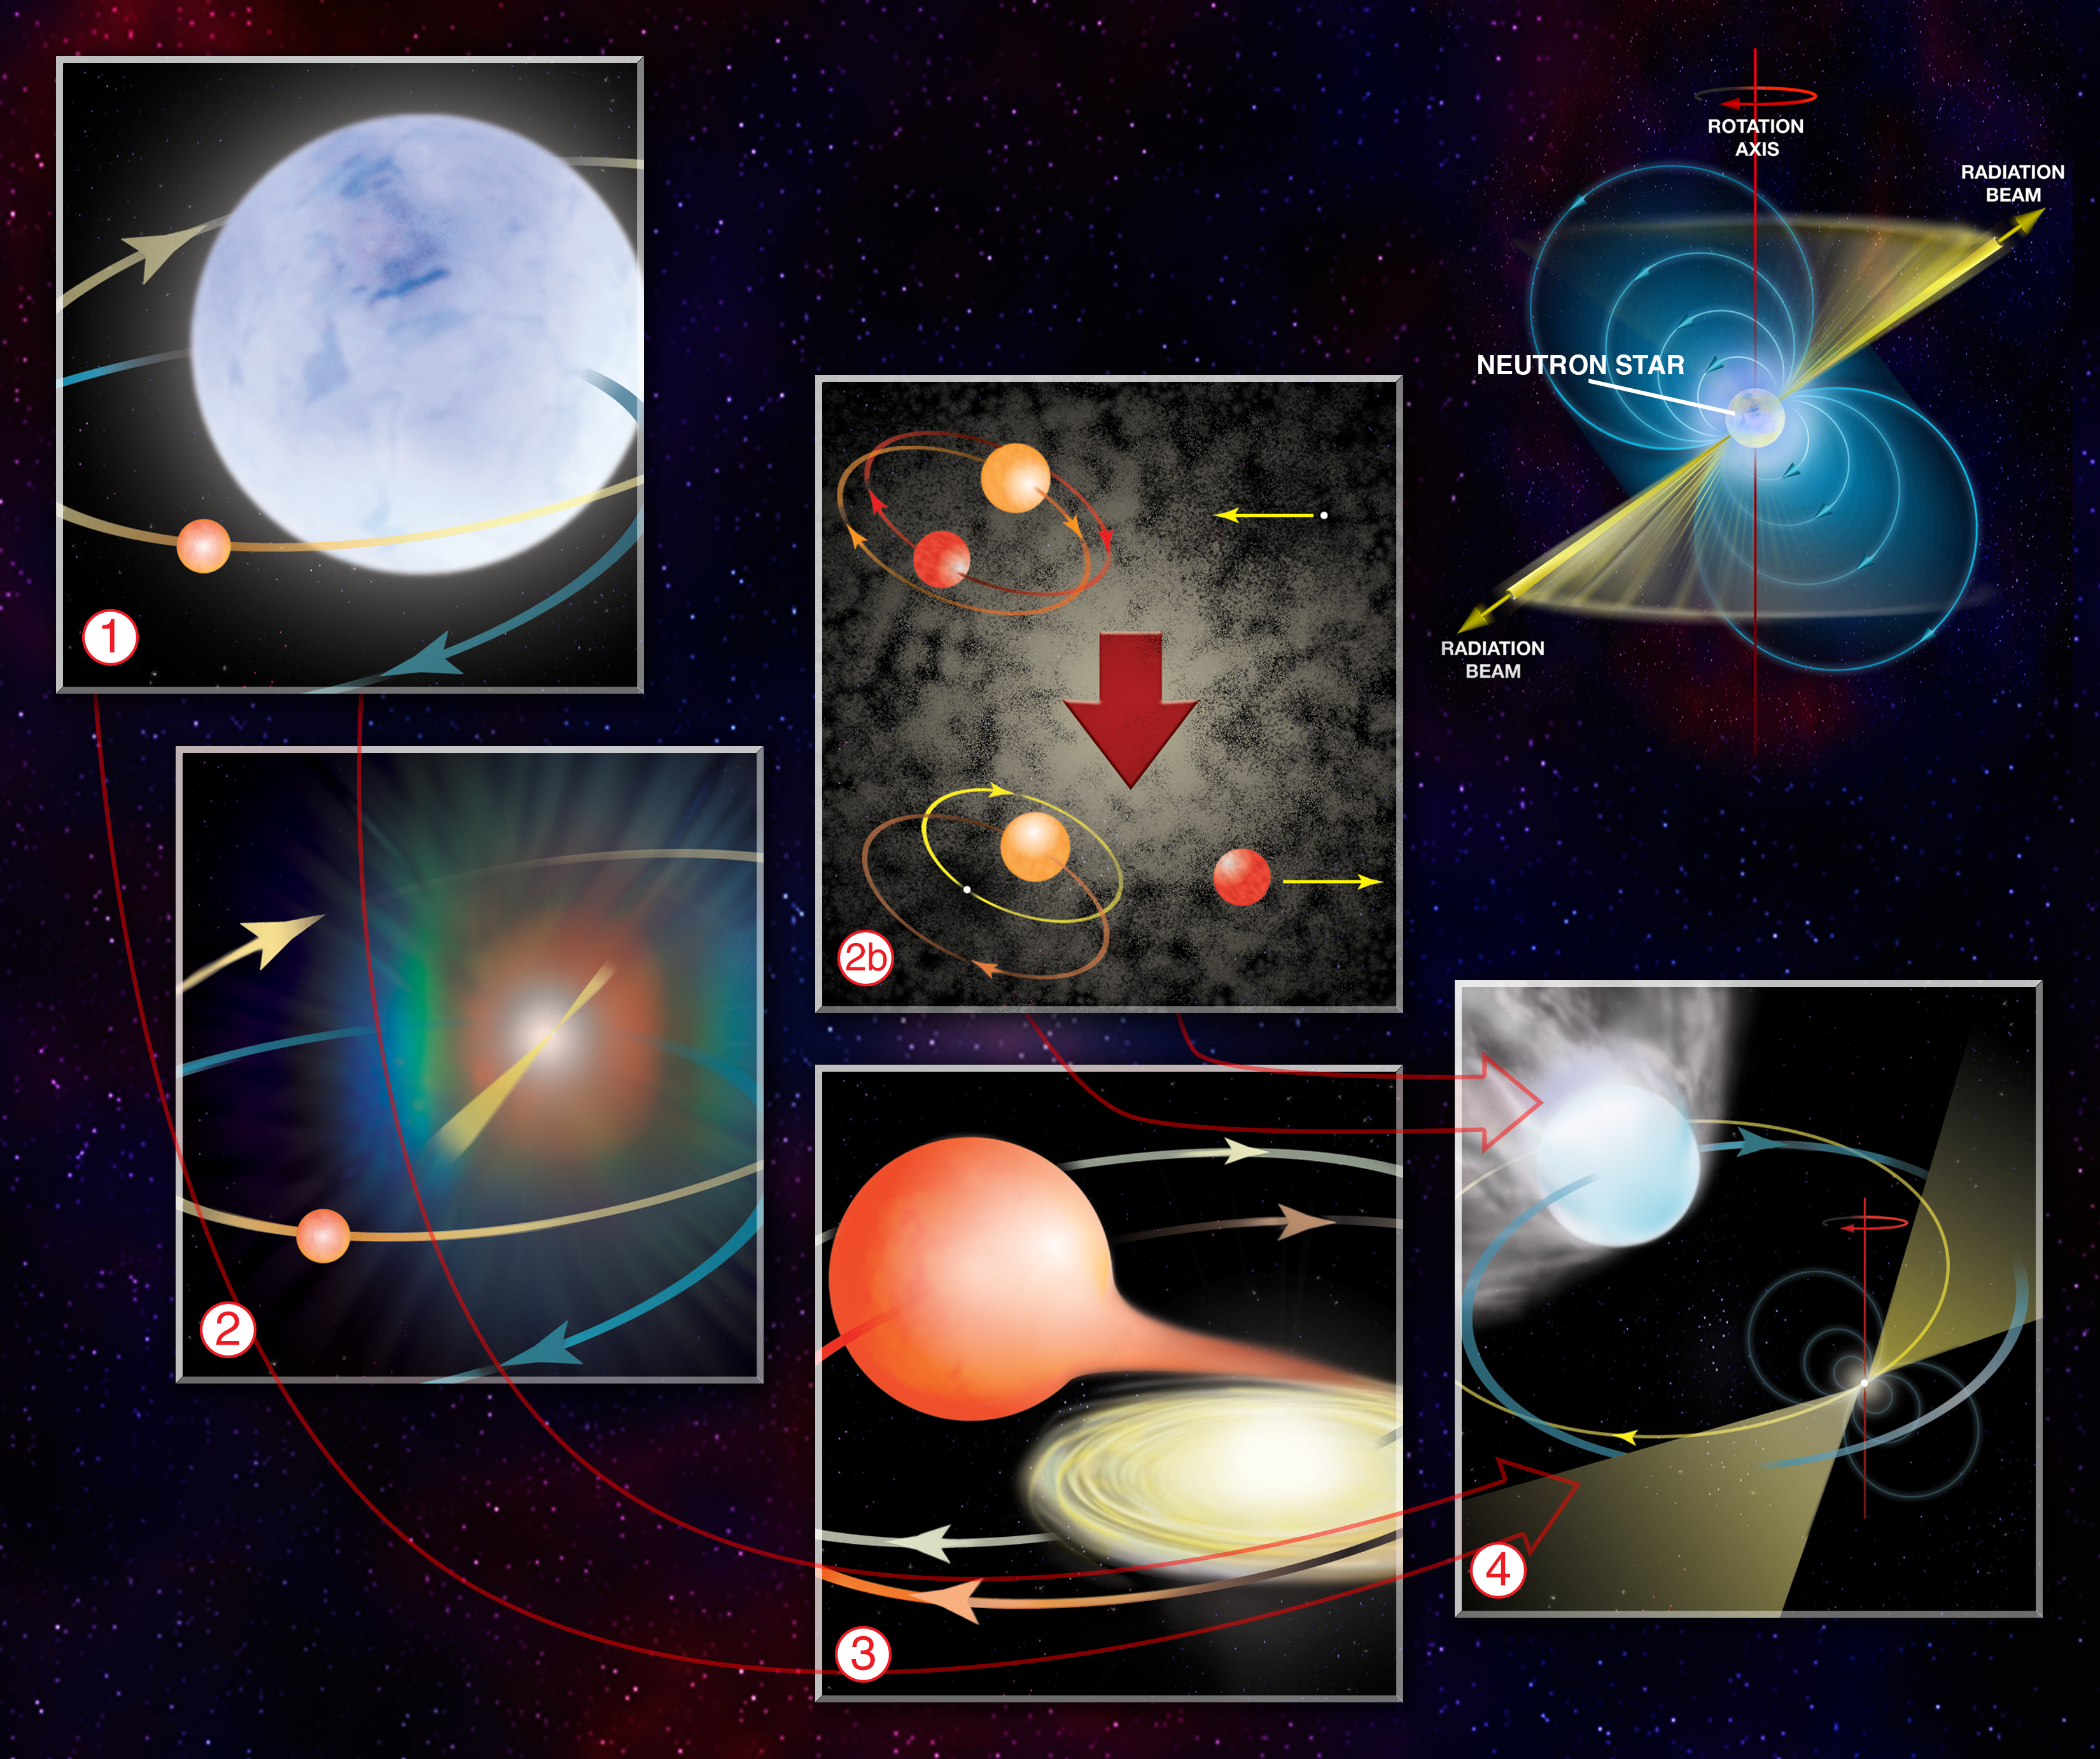

How to Make a Millisecond Pulsar

The diagram outlines each step needed to create a pulsar with a superfast spin. The Standard Scenario (1-4): 1. A massive supergiant star and a "normal" Sun-like star orbit each other in a binary star system. 2. The massive star exhausts its nuclear fuel and explodes in a supernova, leaving a neutron star as its remnant. For several tens of millions of years, that neutron star is likely active as a radio pulsar. Eventually it slows down, turns off as a pulsar and becomes simply a cooling neutron star. 3. After billions of years, and if the binary survived the supernova, the lower-mass star evolves and expands into a red giant. Material from the star spills into a disk around the neutron star and eventually onto the neutron star surface in a process known as "accretion." Accretion transfers angular momentum to the neutron star and makes it spin more rapidly. During this process, the system is visible as an X-ray binary. 4. Once accretion ends, the neutron star is spinning very rapidly and emerges as a millisecond radio pulsar. This process is known as "recycling." Strong "winds" from the pulsar slowly erode away the companion star, which can eclipse the pulsar's radio emission. But in a globular cluster (2b)... There are so many stars packed so densely together that interactions between ancient "dead" neutron stars and normal stellar binaries can occur (top). When that happens, in a process called "exchange," the lowest mass star is usually ejected from the binary and the neutron star replaces it (bottom). Once the remaining normal star evolves into a red giant, the rest of the standard "recycling" scenario (3-4) takes place. These interactions and exchanges explain why globular clusters have so many more millisecond pulsars per unit mass than the Galactic disk.

Credit: B. Saxton, NRAO/AUI/NSF